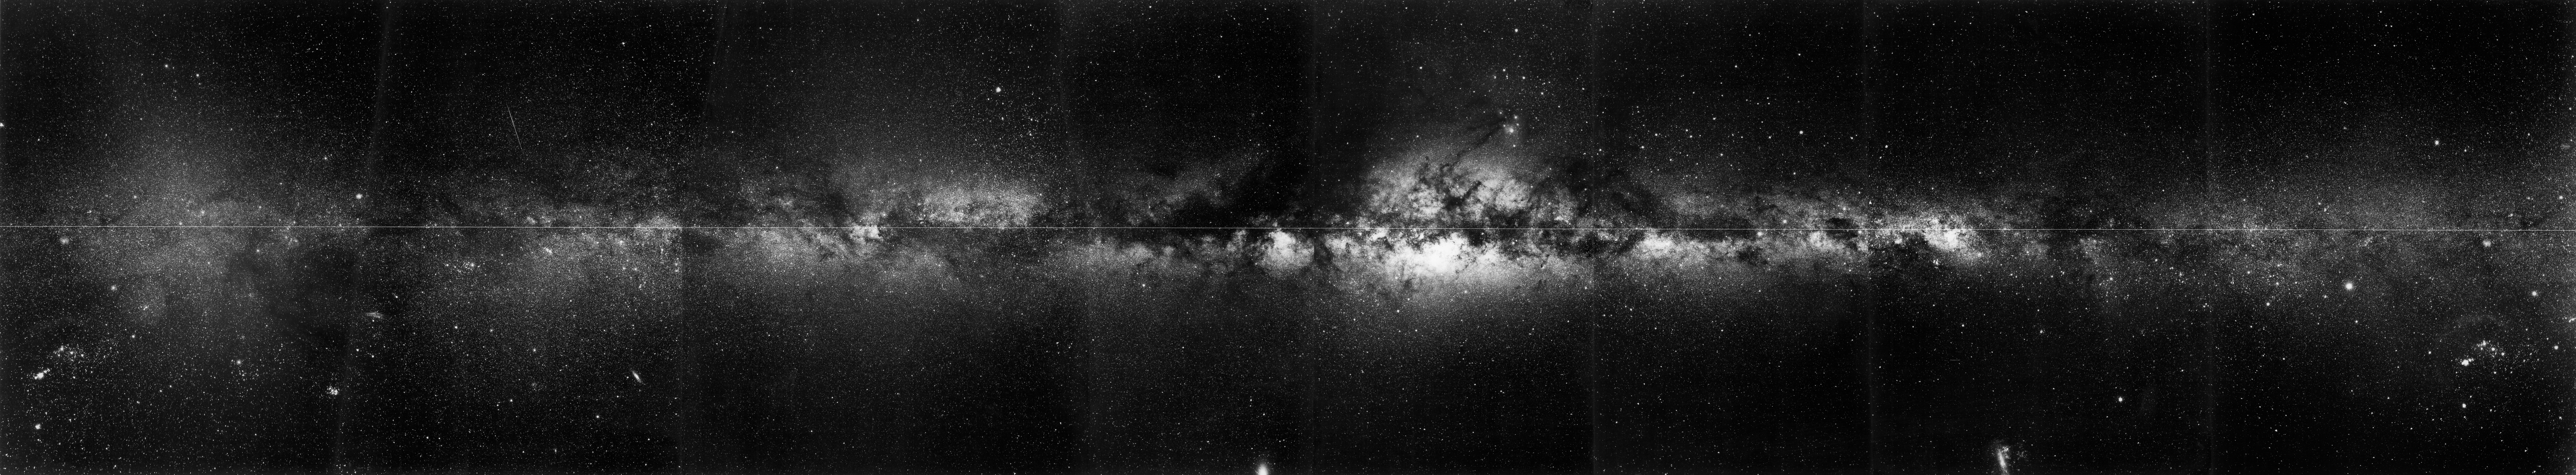

The Milky Way in black and white

Dust bands and gas clouds strike silhouettes against the glowing heart of the Milky Way Galaxy. This black-and-white image combines views of both the southern sky and the northern sky. The former were obtained at ESO's La Silla Observatory in Chile, and the latter were captured by the Roque de los Muchachos Observatory on La Palma off the northwest coast of Africa. Astronomers took the wide-field shots of the Milky Way in 1984 and 1985.

Credit: ESO